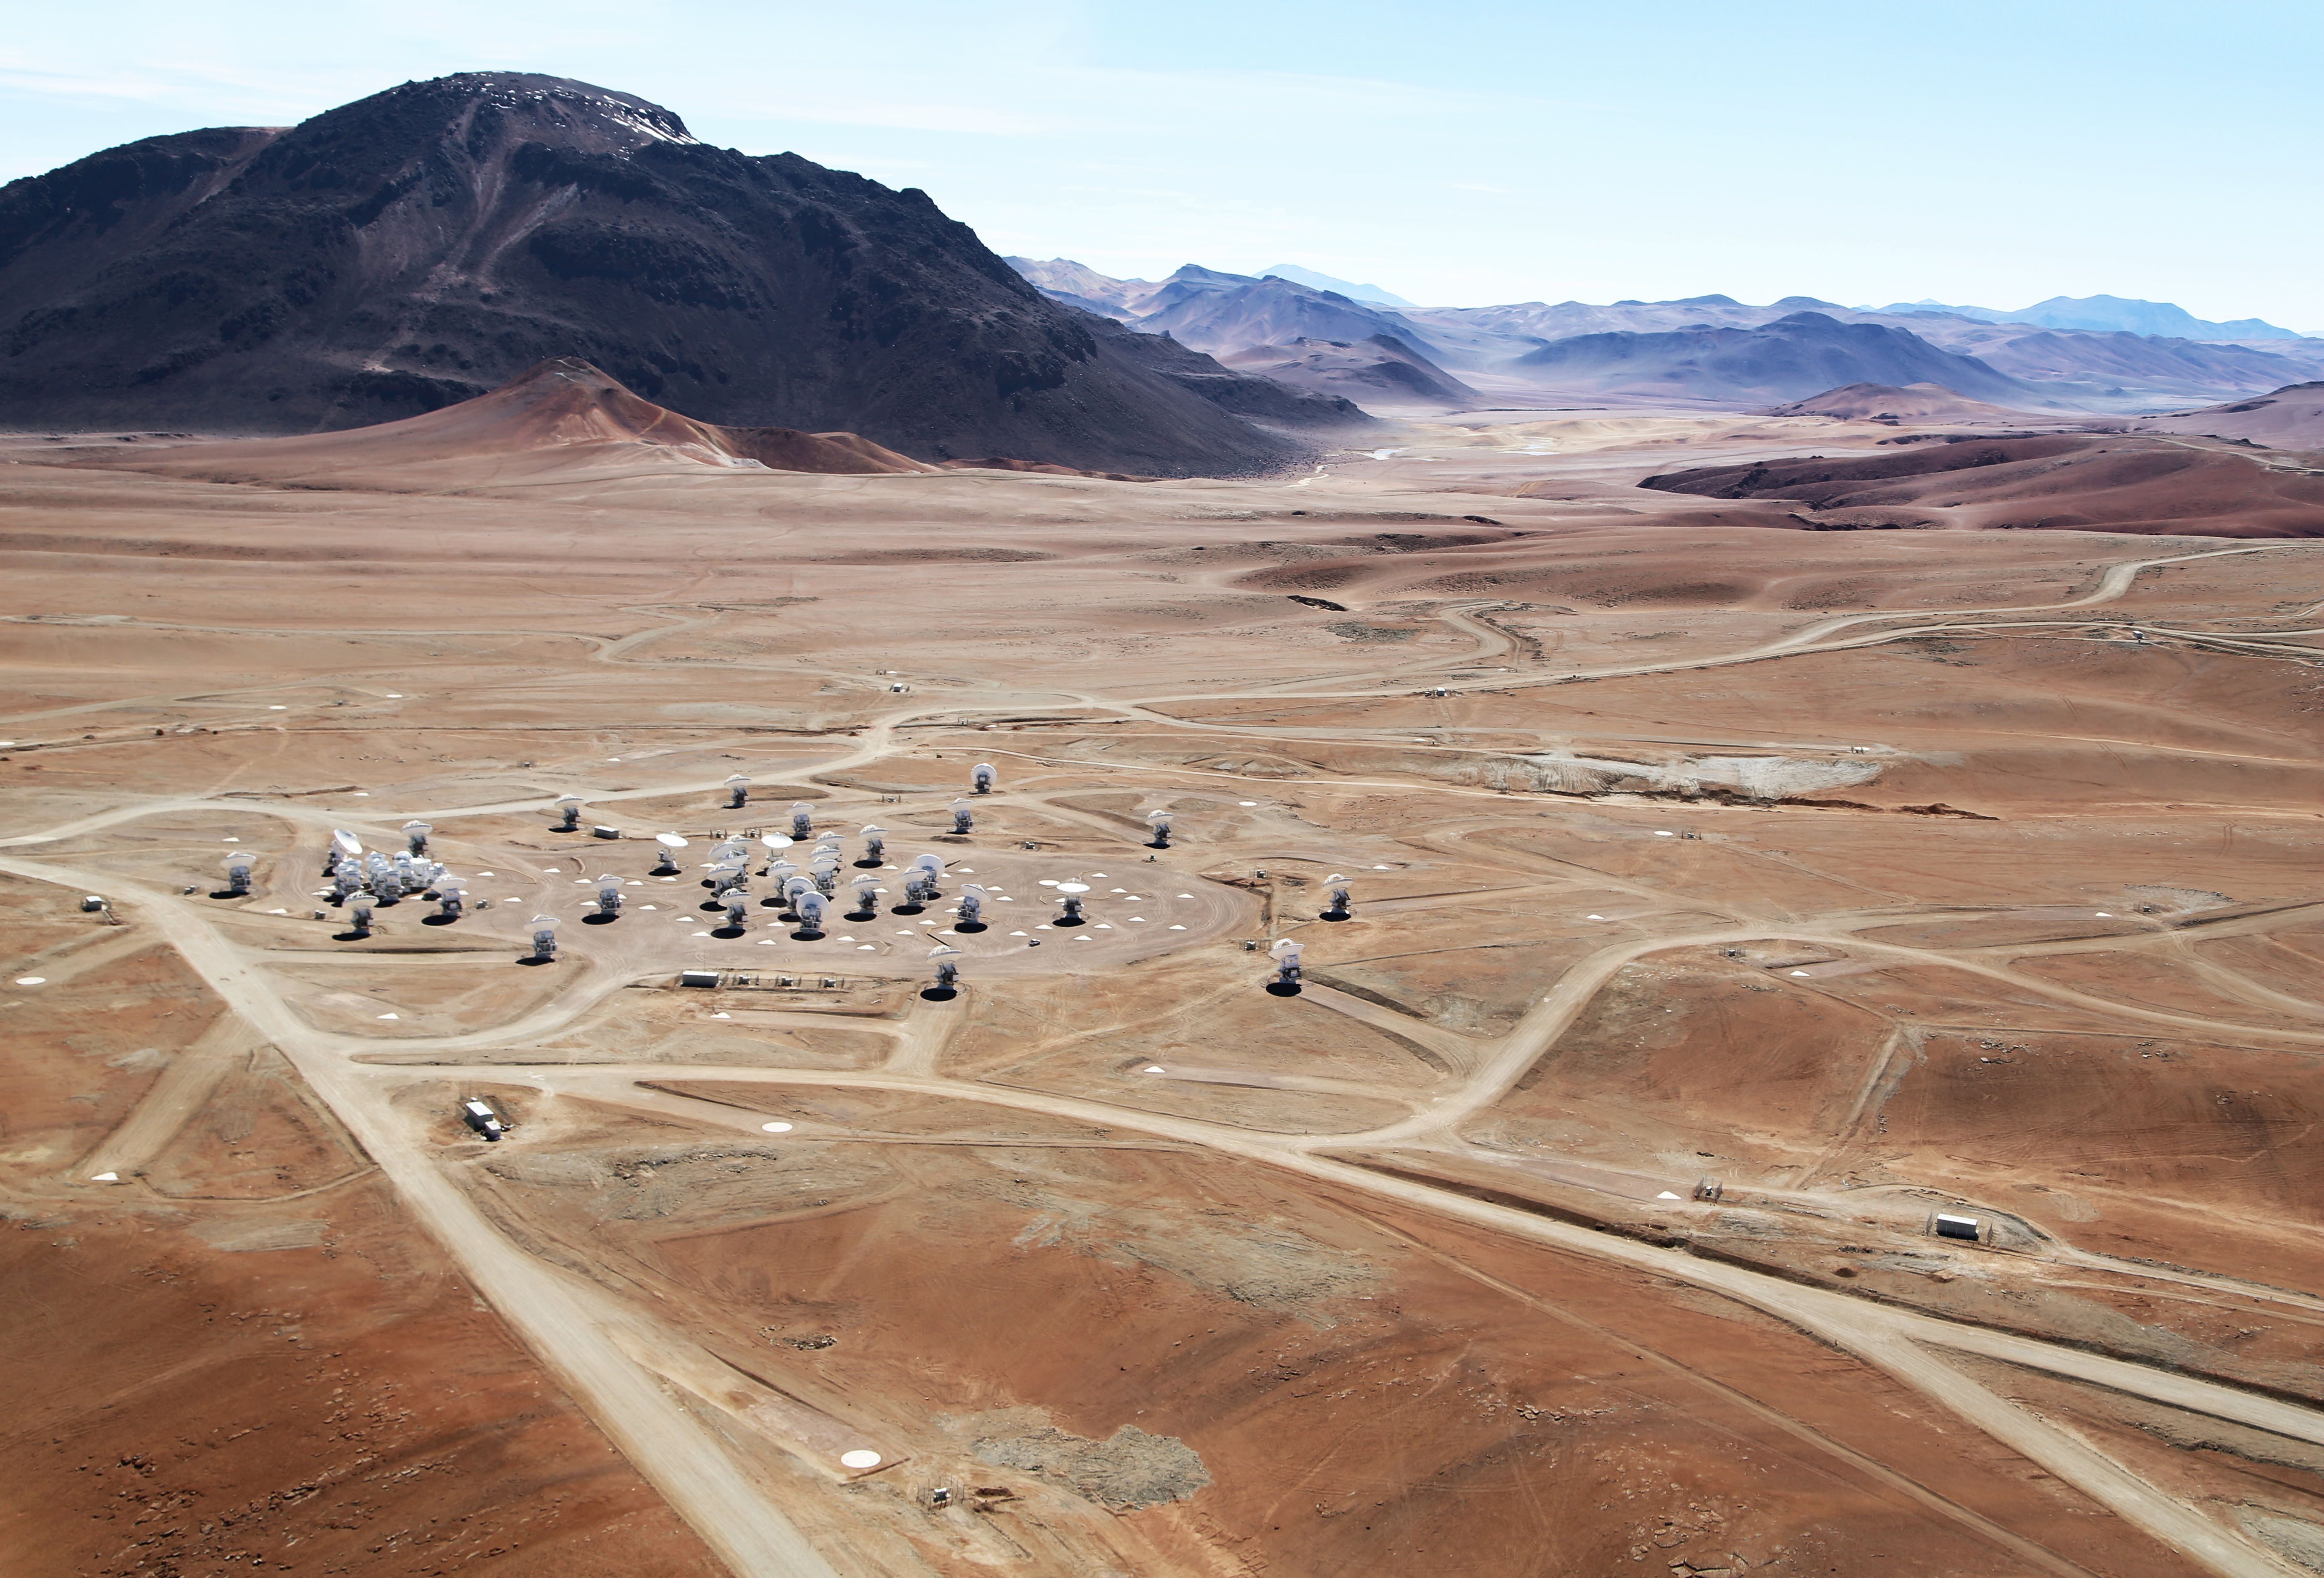

ALMA from the sky

This aerial image taken by "Wings of Science" shows ALMA in full splendour.

The Atacama Large Millimetre/sub-millimetre Array (ALMA) the biggest ground based astronomy project, located on the Chajnantor plateau at 5000m altitude.

Credit: Clem & Adri Bacri-Normier (wingsforscience.com)/ESO